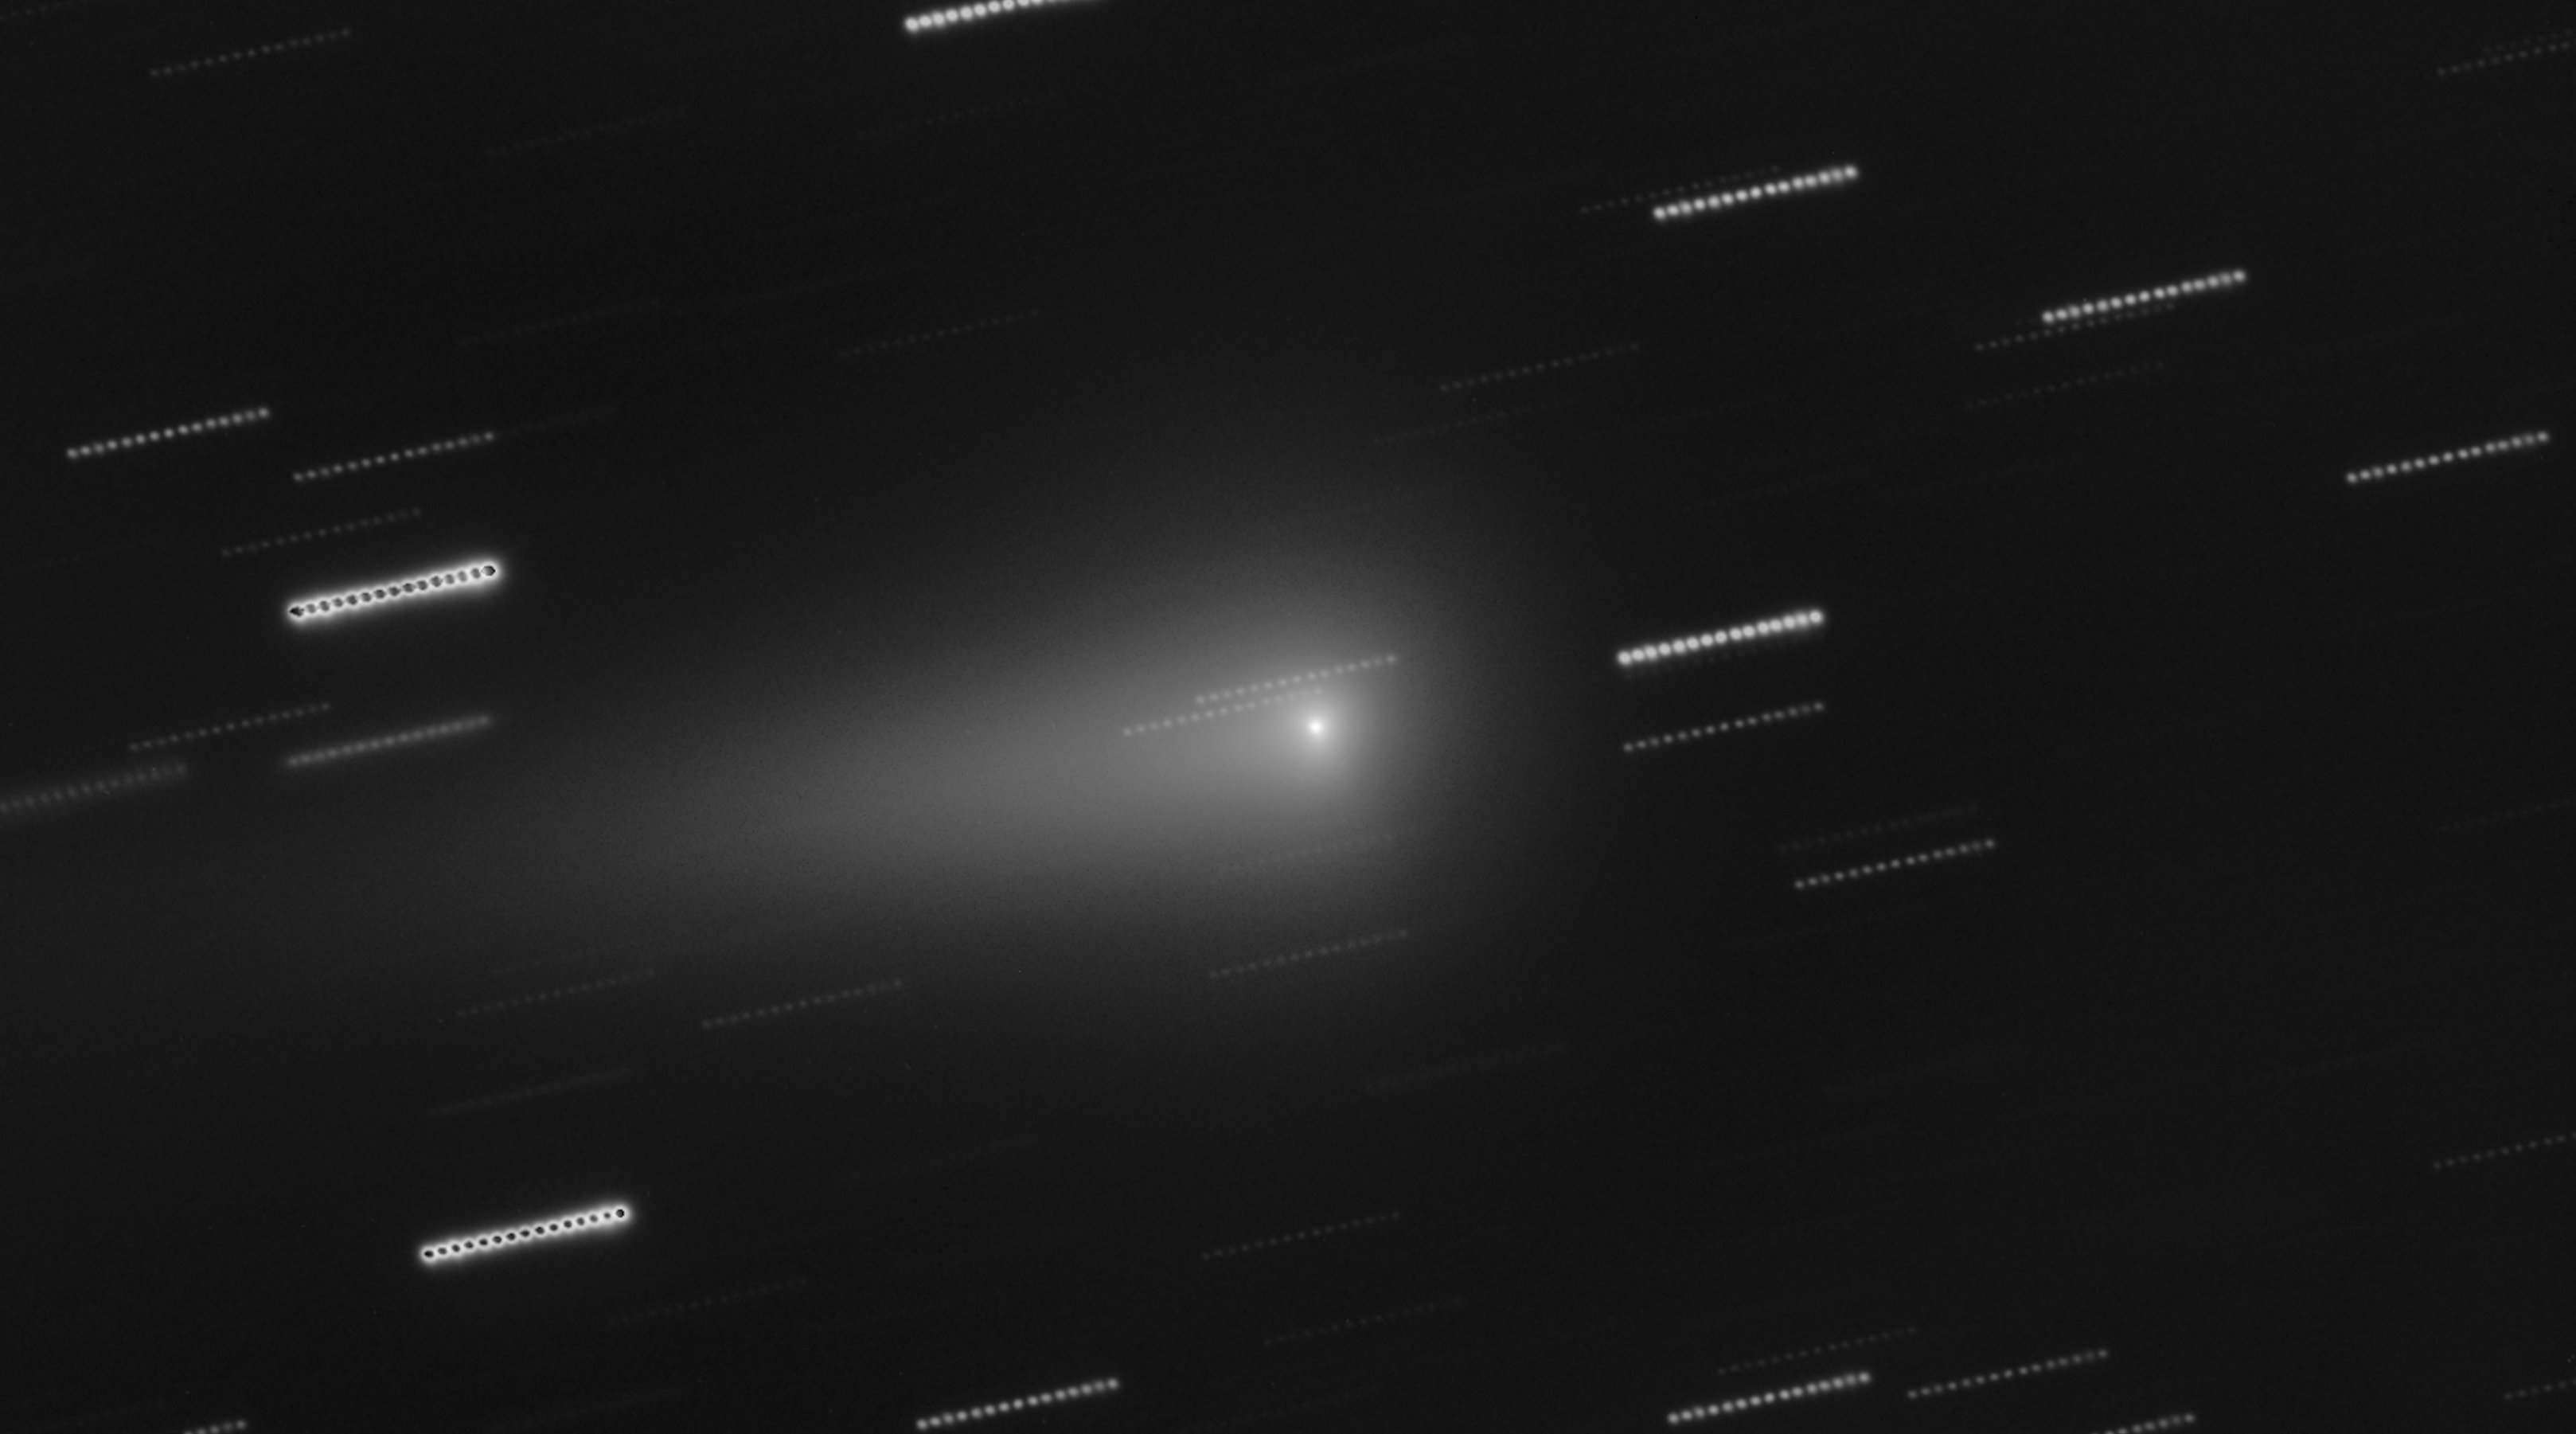

VLT image of interstellar comet 3I/ATLAS (18 January 2026)

This image of interstellar comet 3I/ATLAS was taken on 18 January 2026 with the FORS2 instrument on ESO’s Very Large Telescope (VLT). It is a stack of several images spanning 14 minutes. As the comet moves on the sky, the stars appear as trails in the background.

Credit: ESO/O. Hainaut